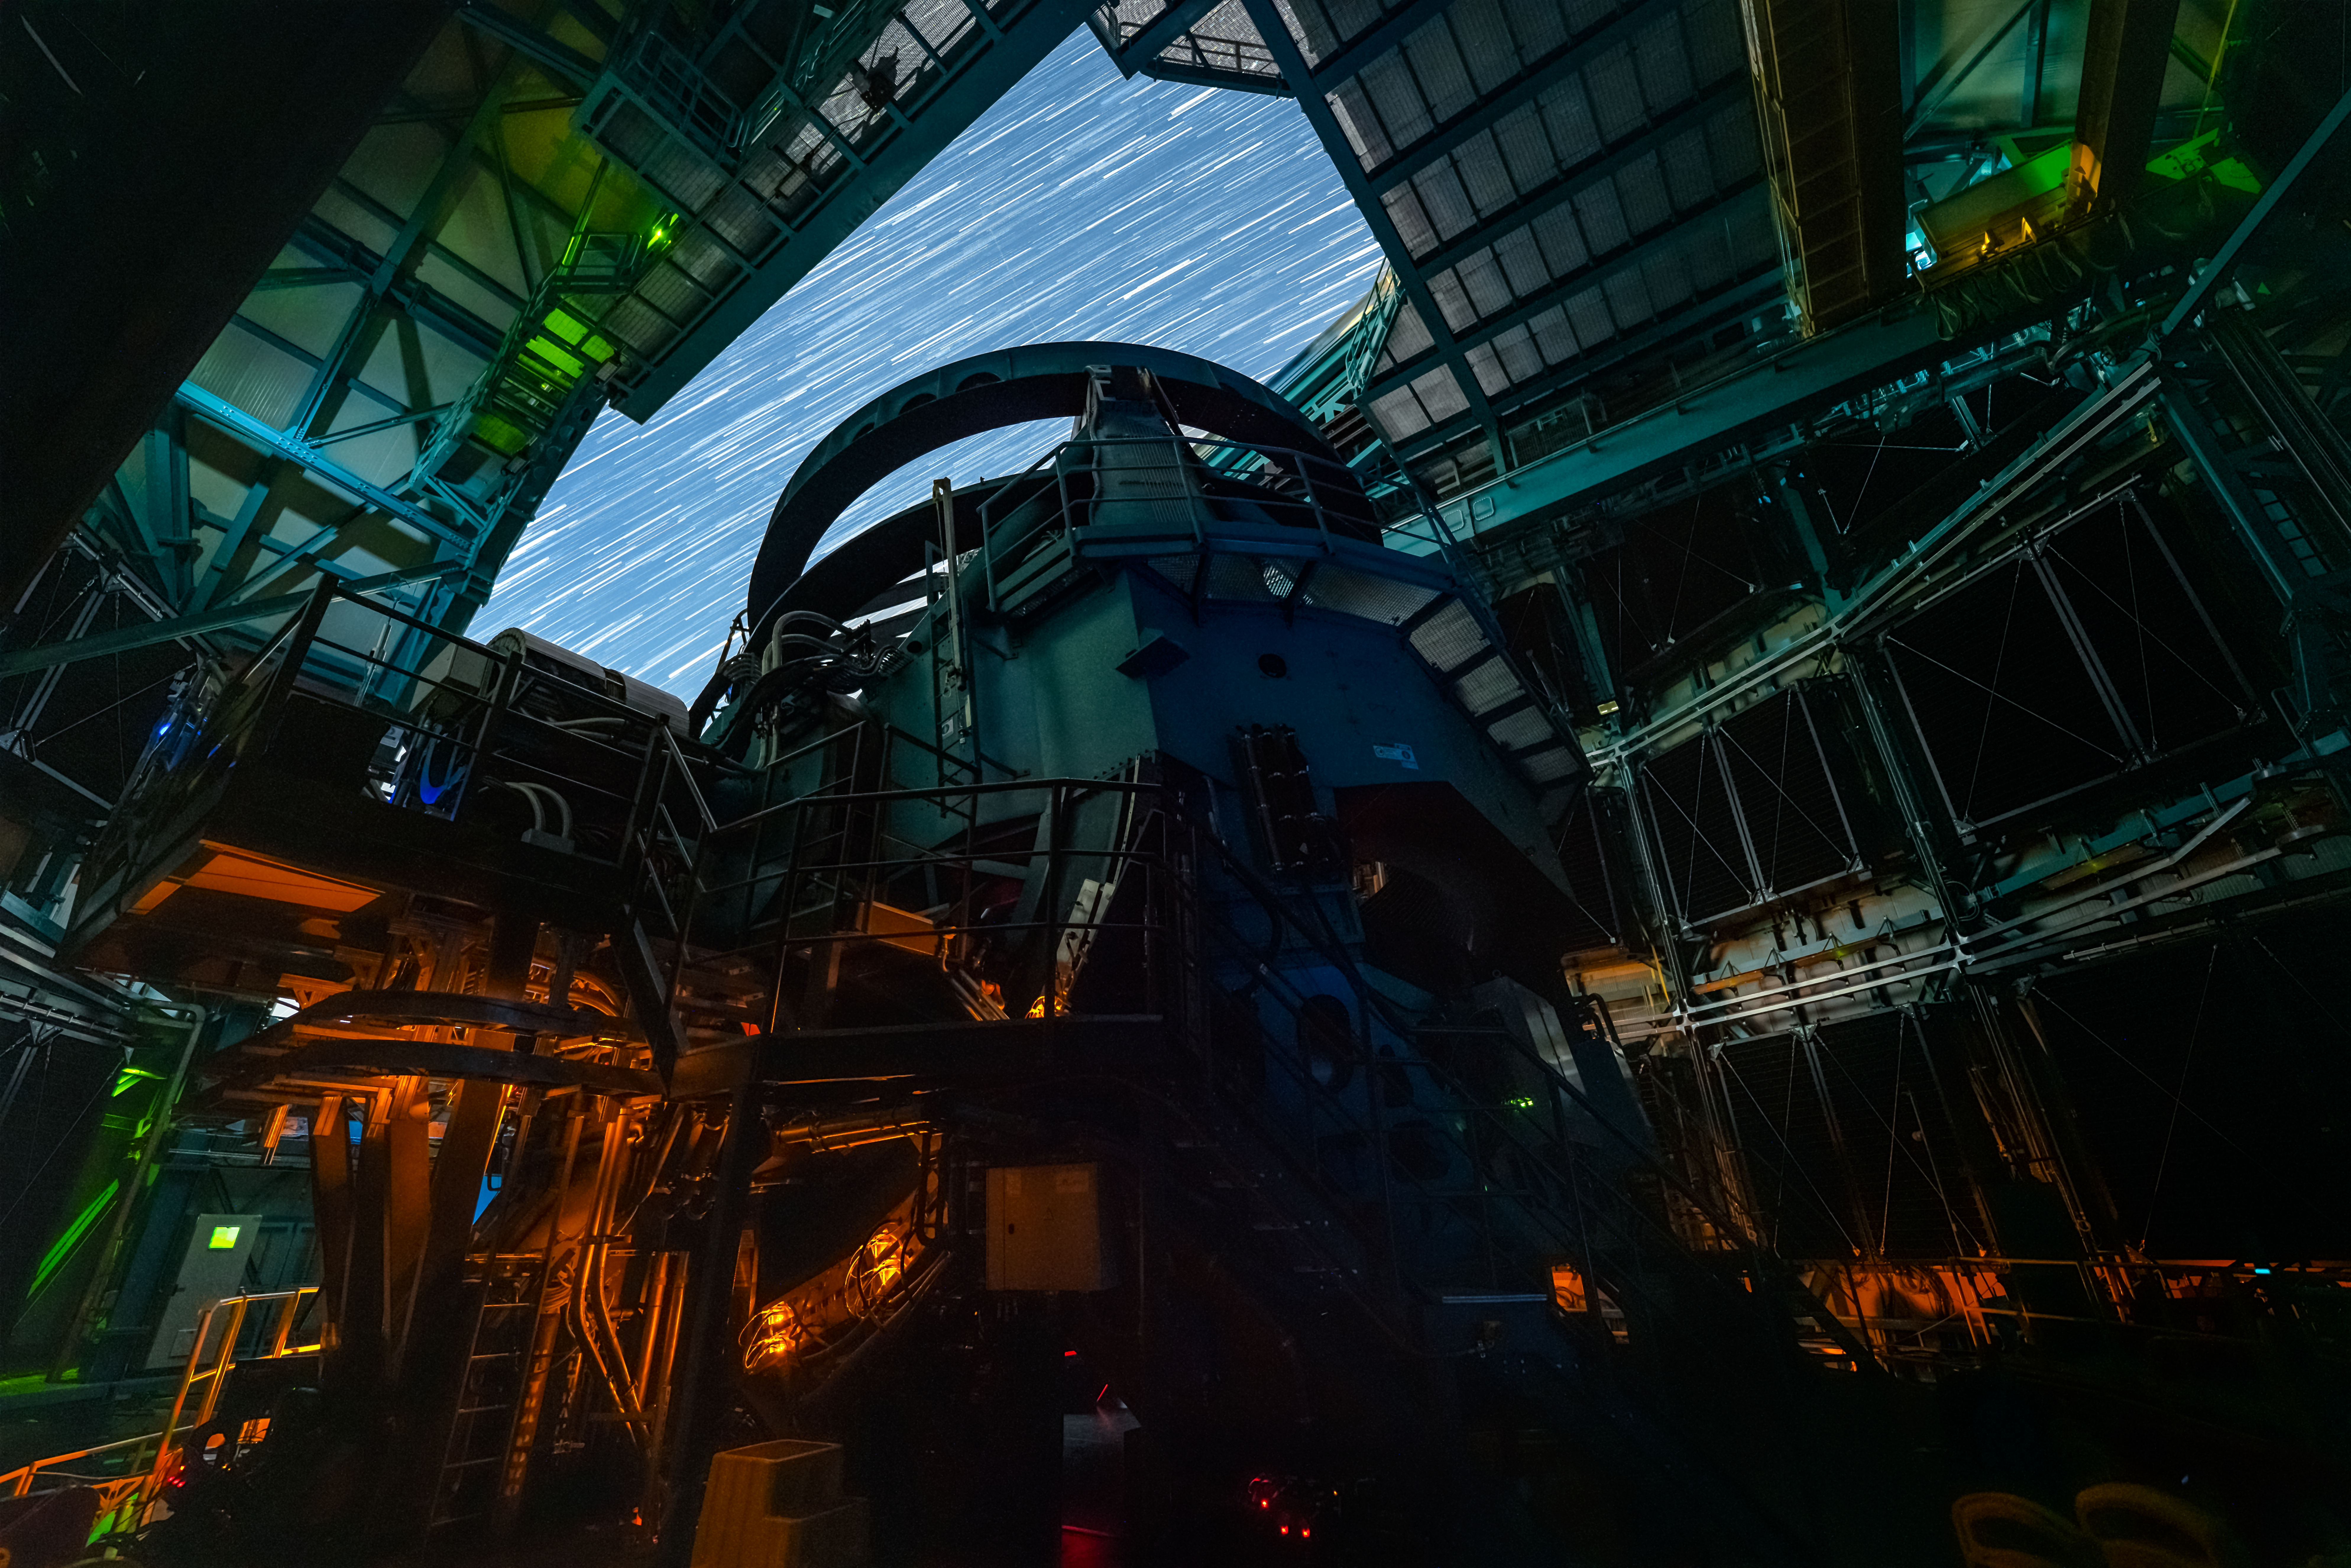

Rubin During First Look Observations

The Rubin team took the first on-sky engineering data with the LSST Camera on 15 April 2025, shortly after darkness fell on Cerro Pachón.

Credit: RubinObs/NSF/DOE/NOIRLab/SLAC/AURA/H. Stockebrand